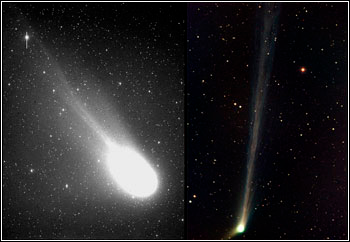

Two Comets, Two Hemispheres

Credit: C/2001 Q4 (NEAT): A. Gomez & H. Tirado NOAO/AURA/NSFC/2002 T7 (LINEAL): Svend y Carl Freytag/Adam Block/NOAO/AURA/NSF